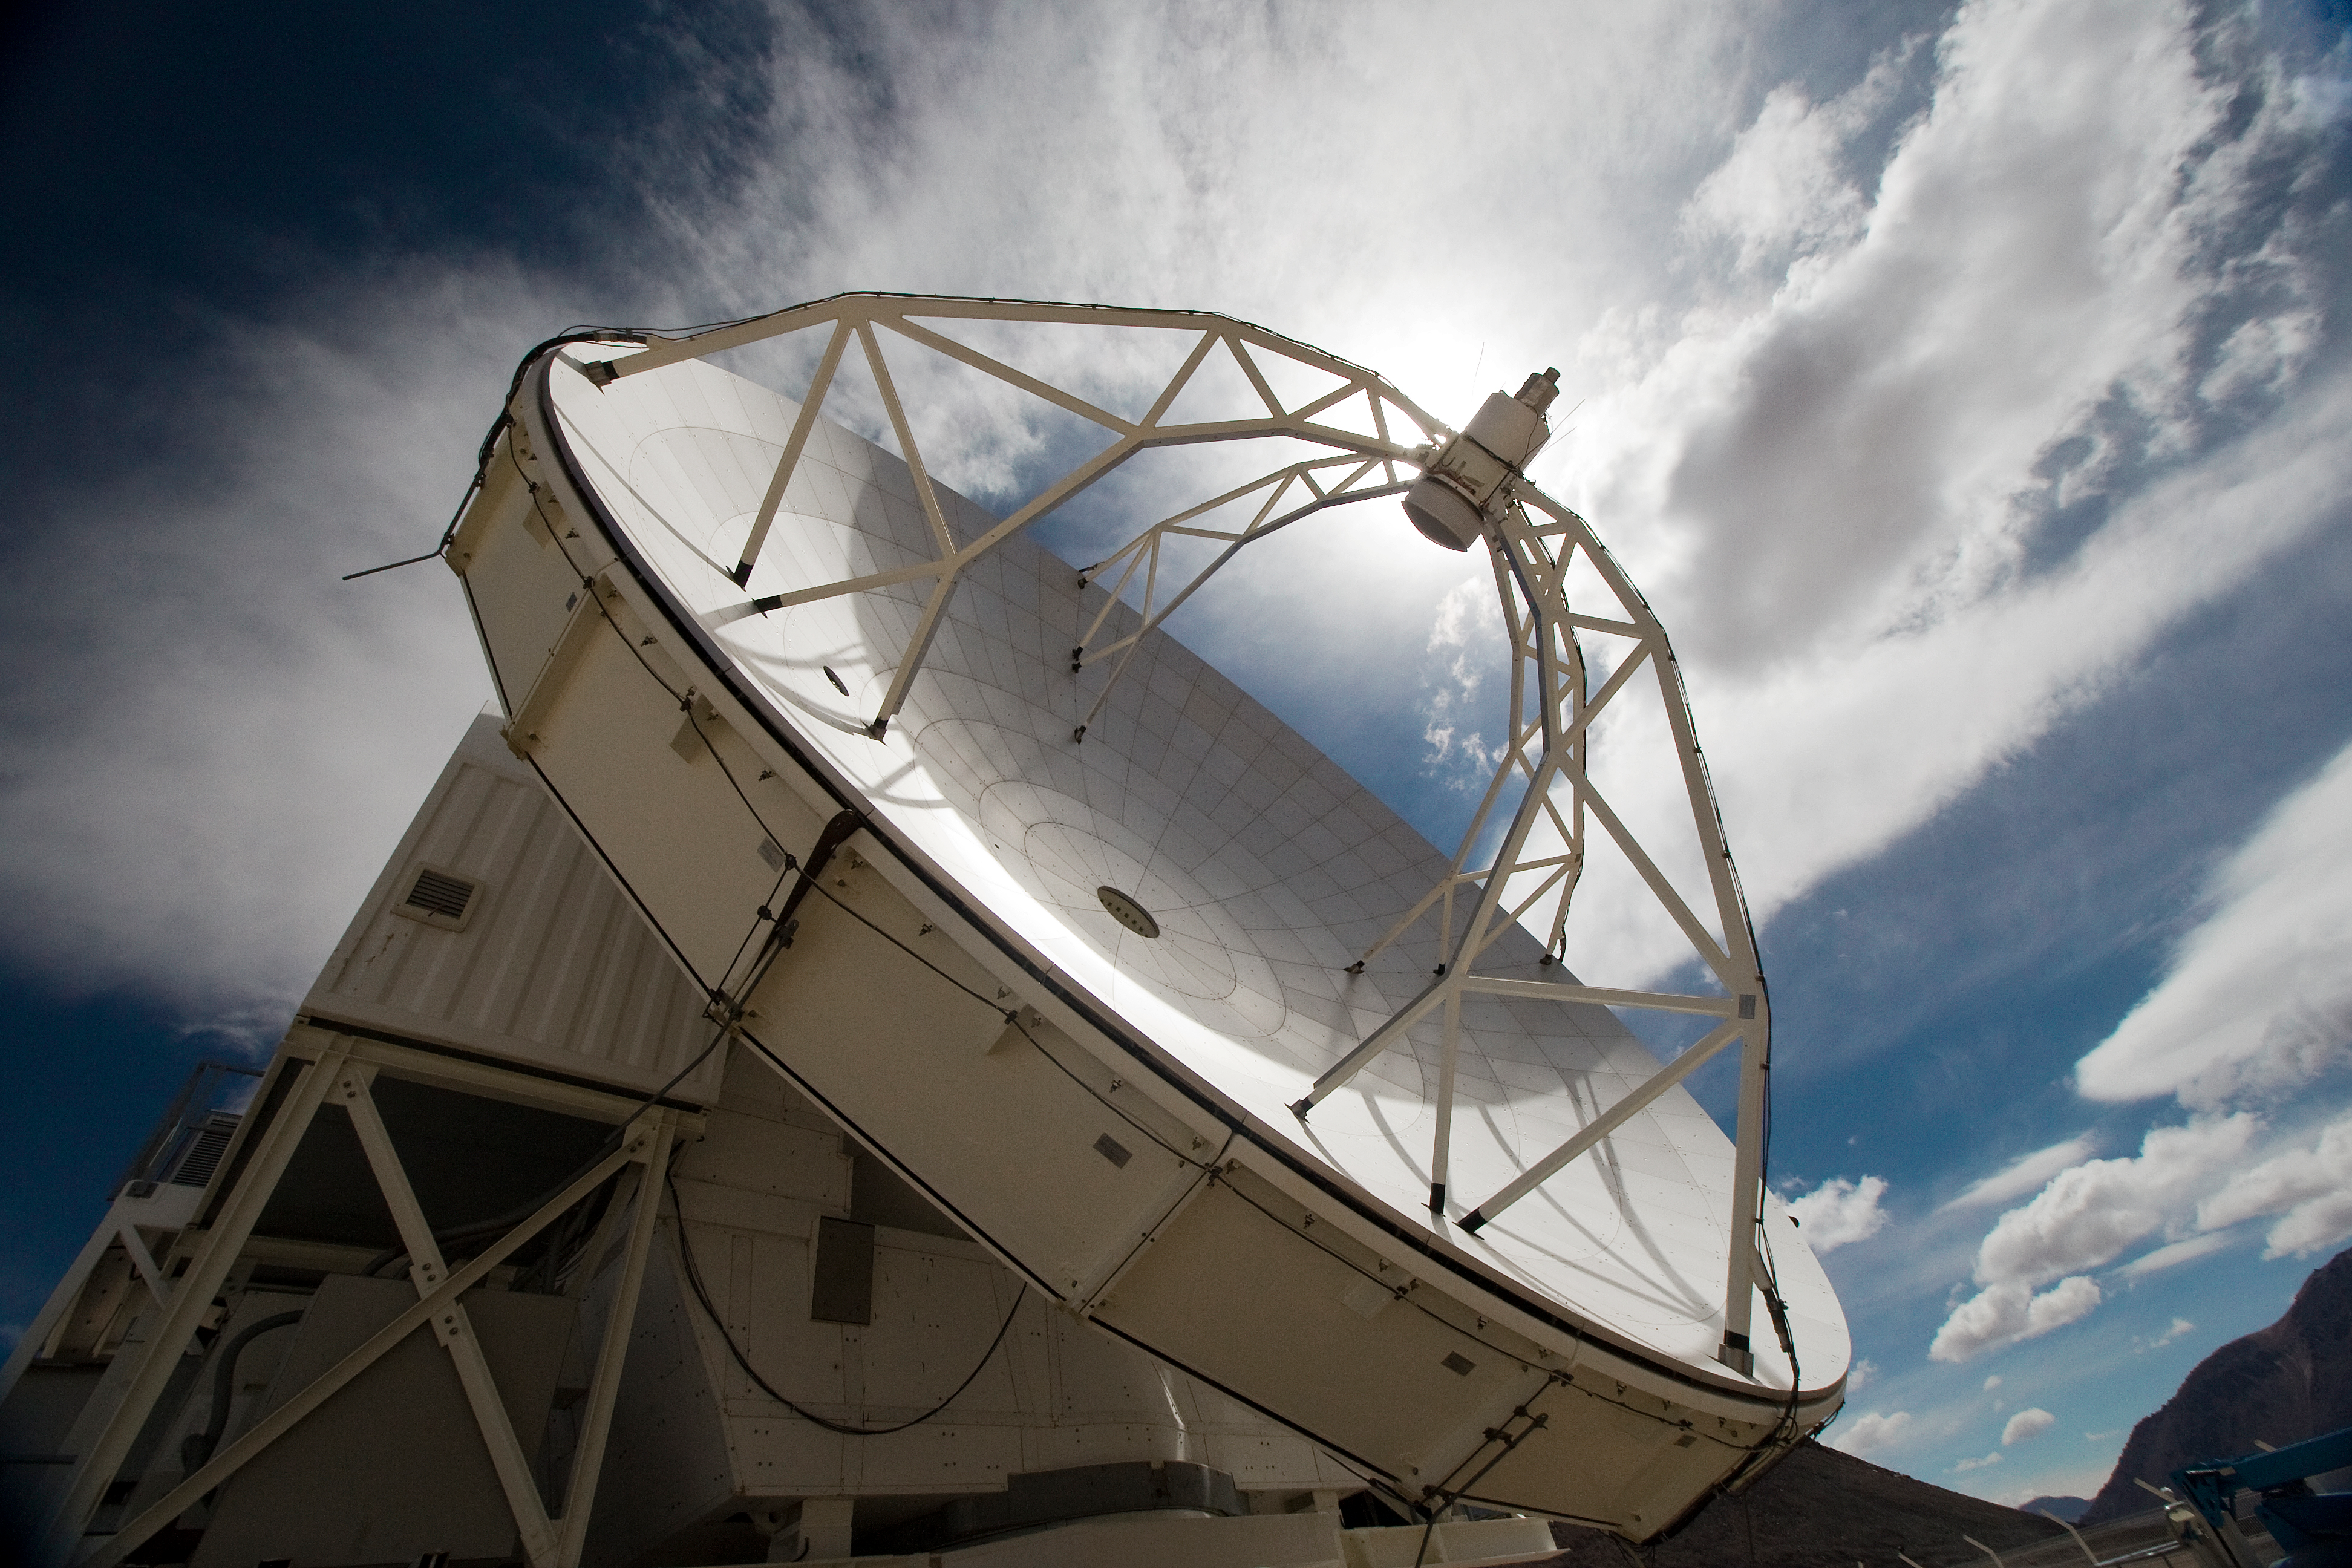

APEX, the Atacama Pathfinder Experiment, on Chajnantor

View of the Atacama Pathfinder Experiment (APEX) antenna on the Chajnantor plain of the Chilean Andes, 5000 m above sea level. APEX is a collaboration between the Max Planck Institut für Radioastronomie, Onsala Space Observatory (OSO) and ESO. The telescope was manufactured by VERTEX Antennentechnik in Duisburg, Germany. Astronomers observing with APEX can see cold dust and gas in both the Milky Way and in distant galaxies.

This image is available as a mounted image in the ESOshop.

Credit: Iztok Bončina/ESO